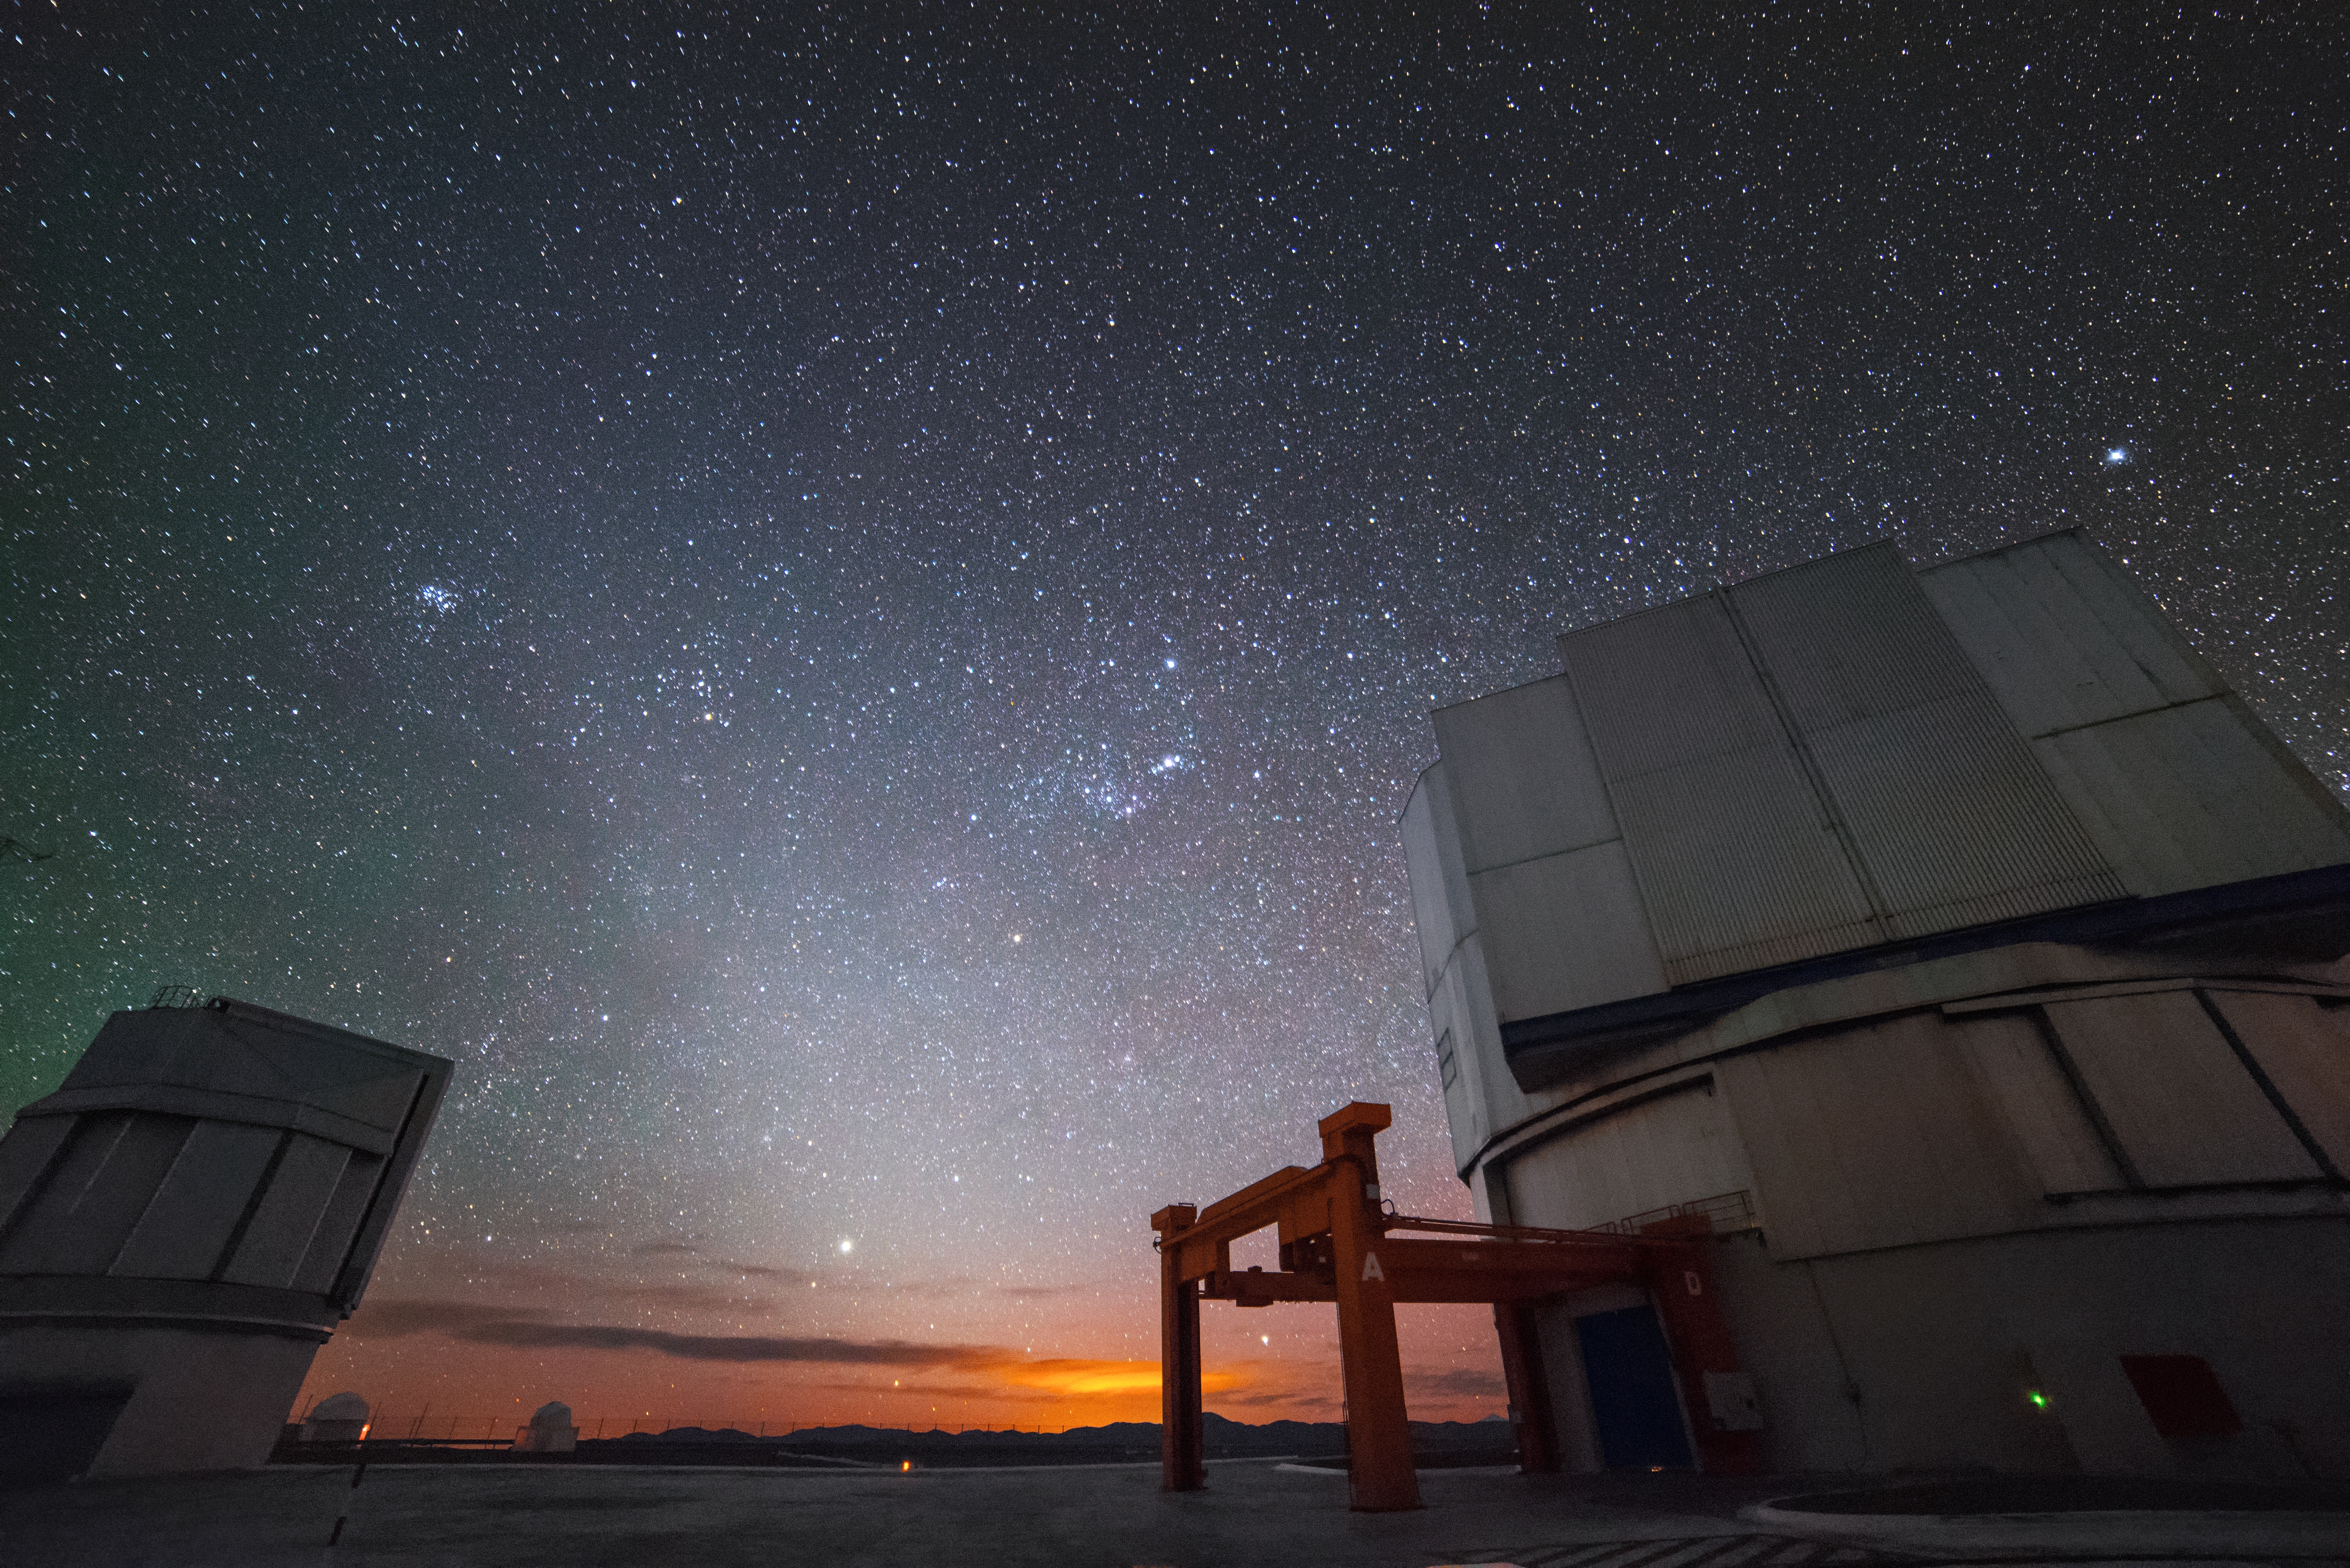

Starry sky at Cerro Paranal

ESO's Very Large Telescope array (VLT) facility is pictured beneath a very starry sky in this stunning shot from the Cerro Paranal mountaintop.

Credit: J. Busqué/ESO